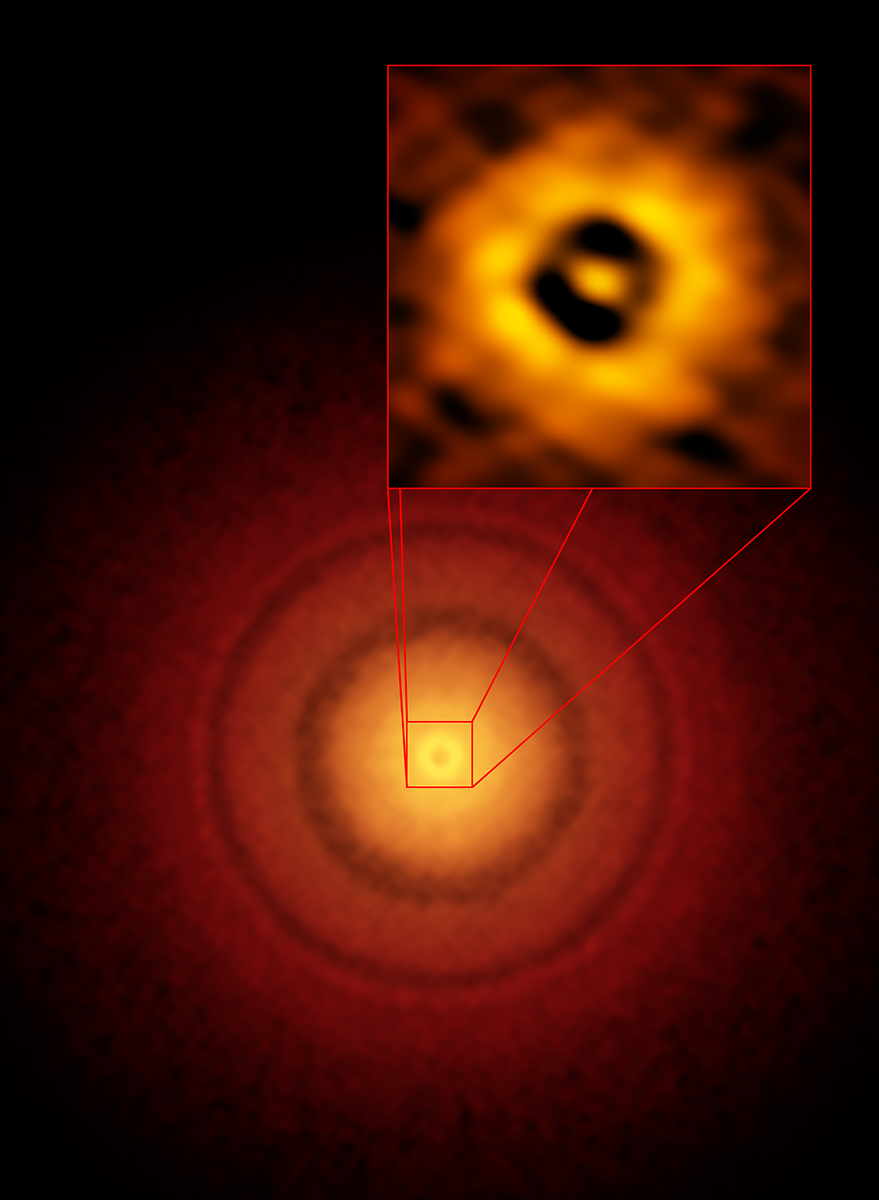

ALMA image of the planet-forming disk

ALMA image of the planet-forming disk around the young, Sun-like star TW Hydrae. The inset image (upper right) zooms in on the gap nearest to the star, which is at the same distance as the Earth is from the Sun, suggesting an infant version of our home planet could be emerging from the dust and gas. The additional concentric light and dark features represent other planet-forming regions farther out in the disk.

Credit: S. Andrews (Harvard-Smithsonian CfA), ALMA (ESO/NAOJ/NRAO) |